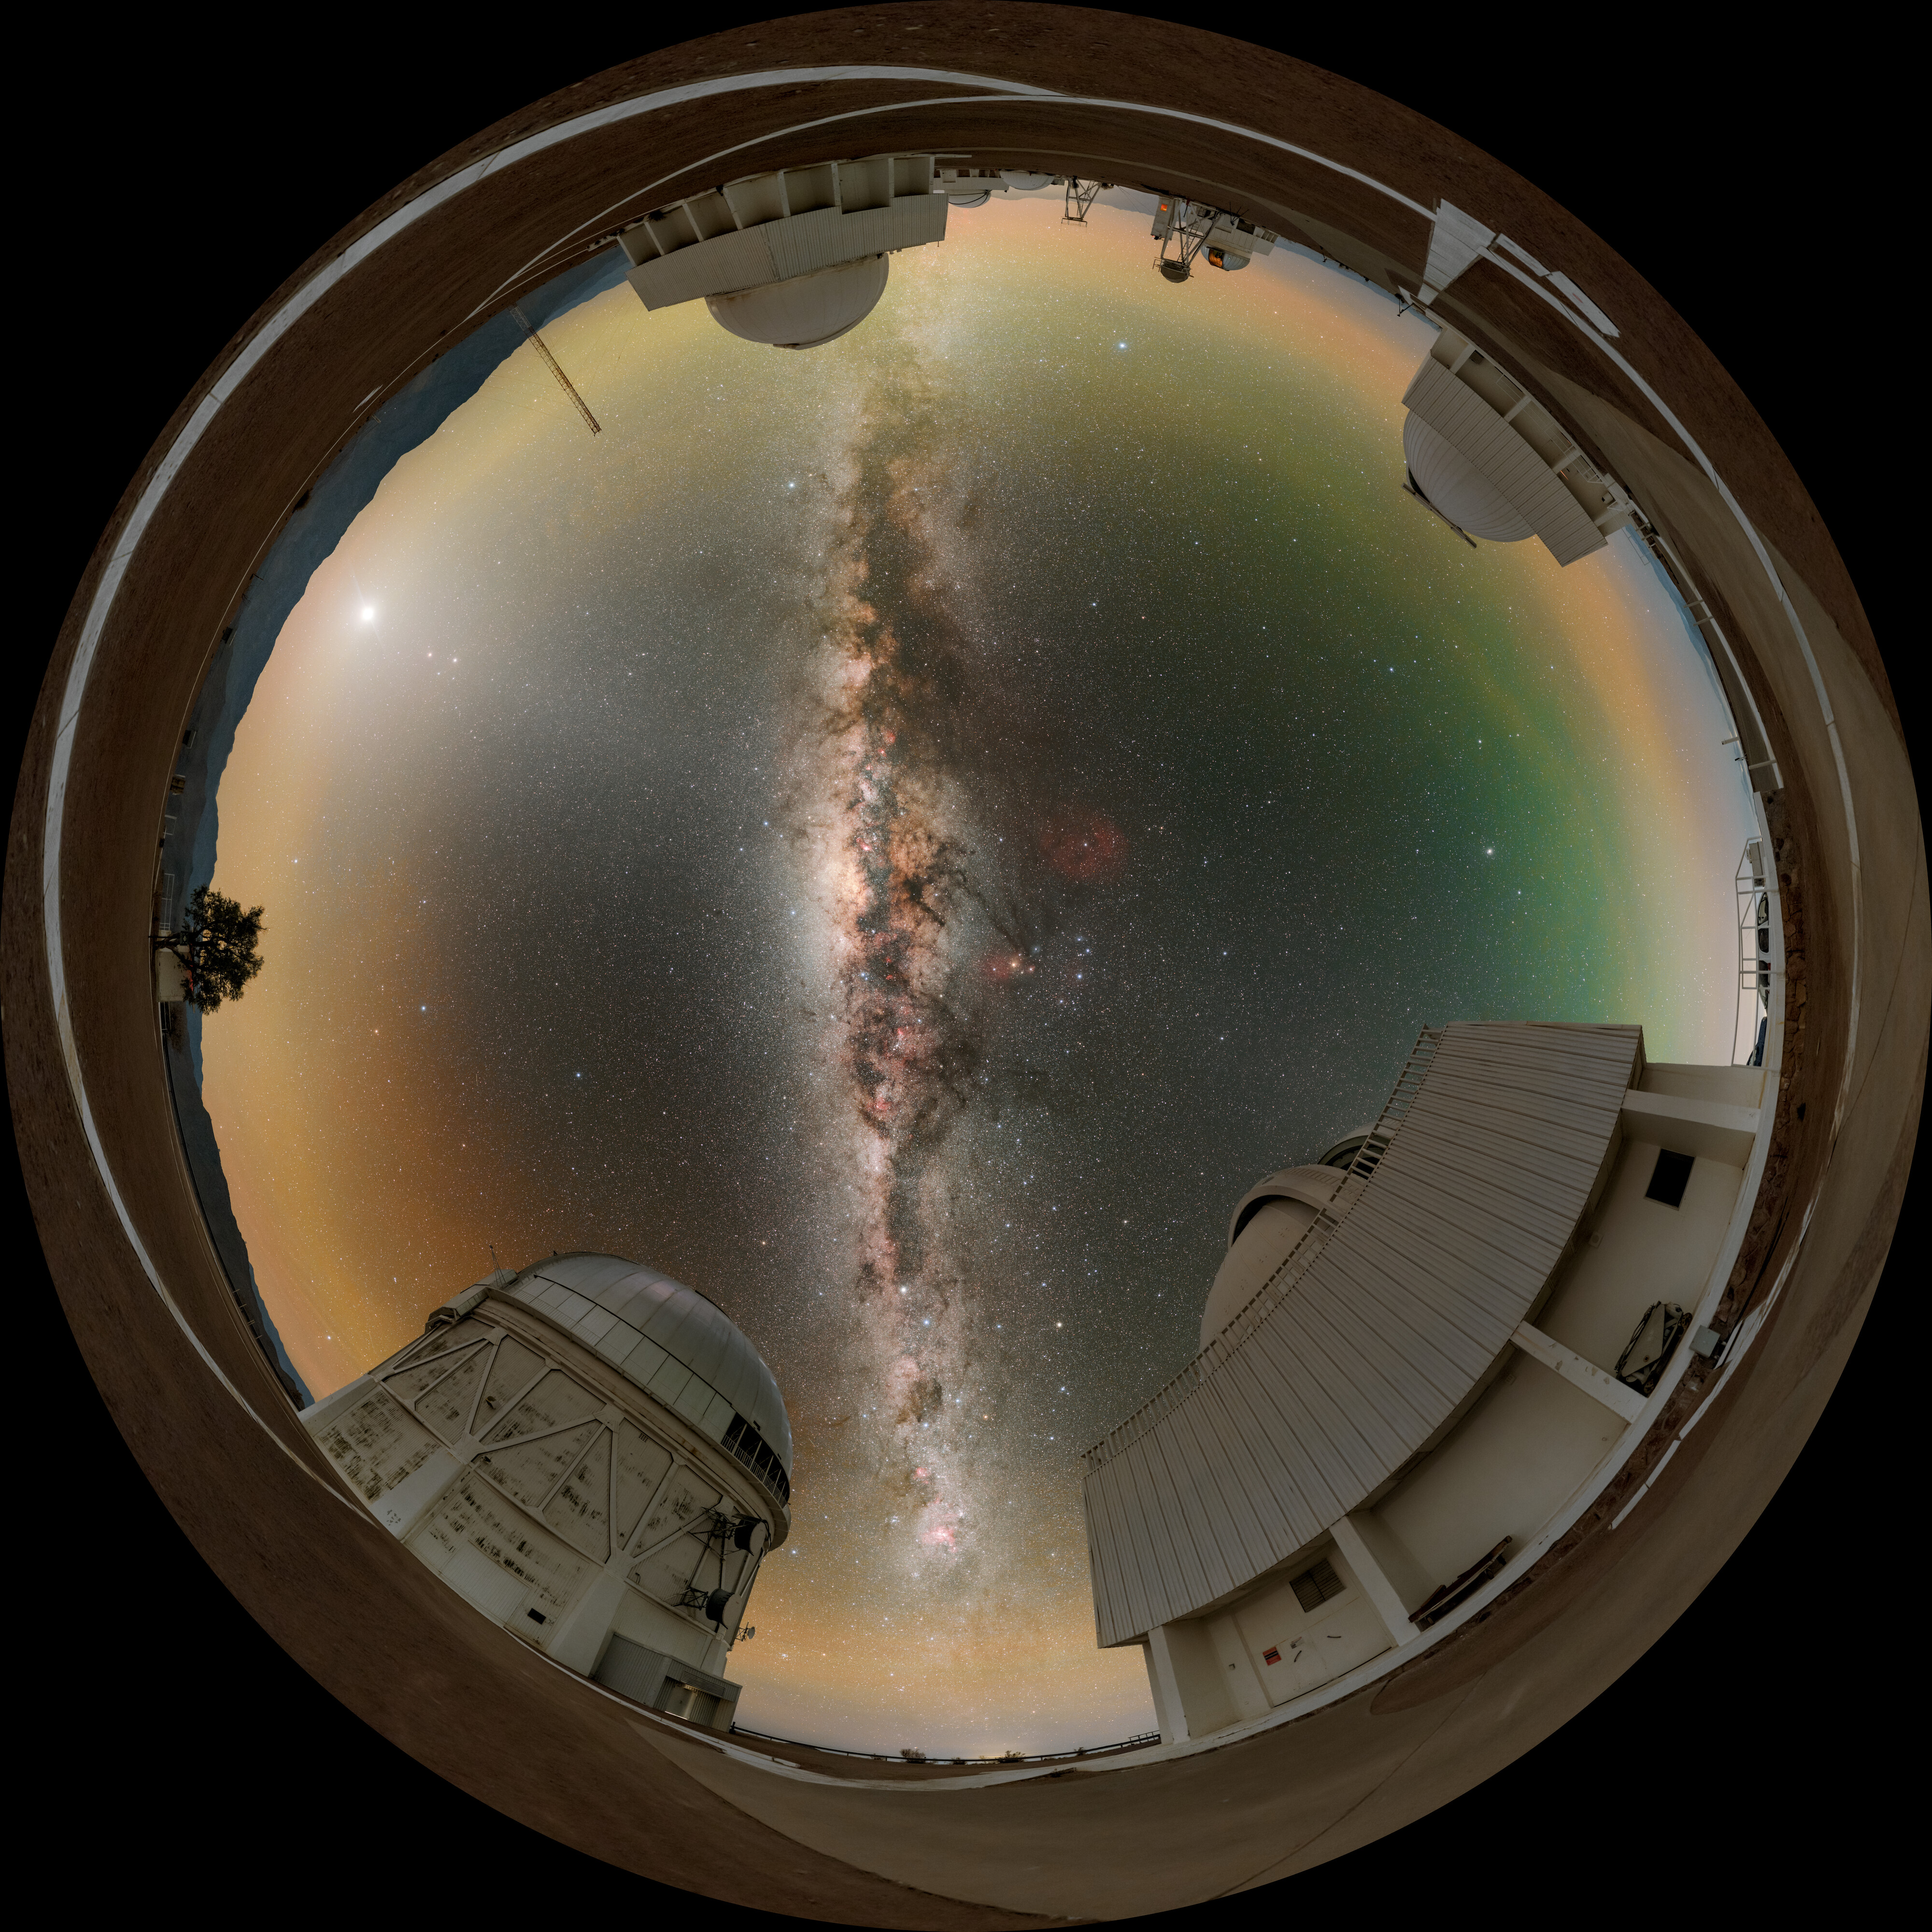

Navigating the Milky Way Fulldome

This image features the Milky Way above (from bottom left, counter-clockwise) the Víctor M. Blanco 4-meter Telescope, the SMARTS–GSU 1.5-meter Telescope, the SMARTS–GSU 0.9-meter Telescope, and the Curtis Schmidt Telescope at the U.S. National Science Foundation Cerro Tololo Inter-American Observatory (CTIO), a Program of NSF NOIRLab.

Part of this image was featured as an Image of the Week. You can also find it as a panorama.

Credit: CTIO/NOIRLab/NSF/AURA/P. Horálek (Institute of Physics in Opava), M. Kosari